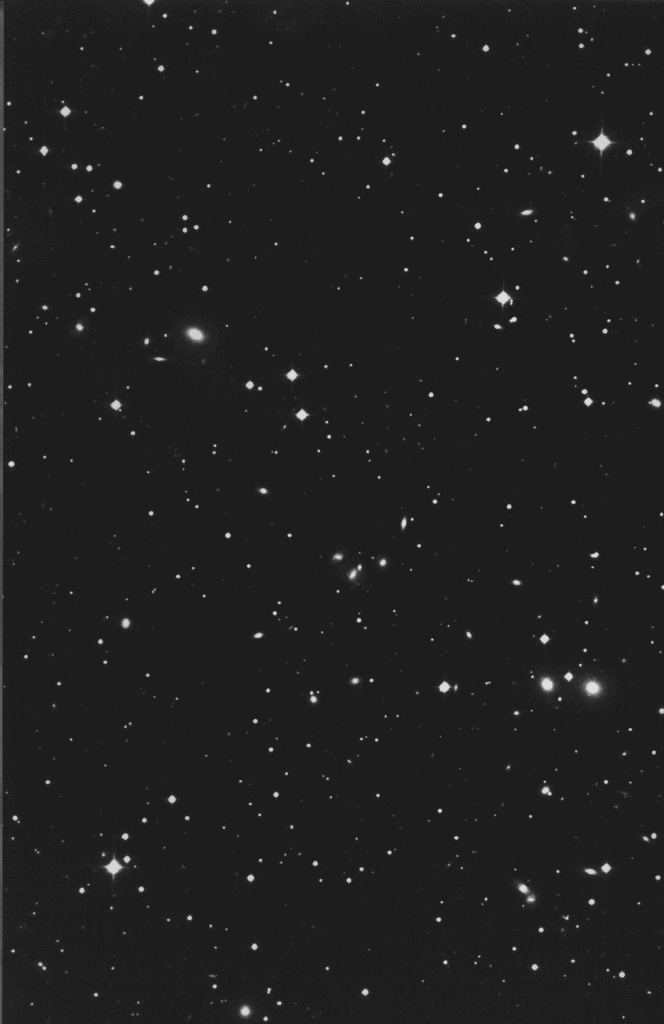

Cluster of galaxies Abell 548

The Rich Cluster of Galaxies Abell 548.

This photo shows the central region of the rich Abell cluster A548 which is seen in the southern constellation of Lepus (The Hare).

It was reproduced from a red-sensitive photographic plate, obtained with the ESO 1-metre Schmidt telescope at the La Silla Observatory on December 9, 1985. The emulsion/filtre combination was IIIa-F + RG630, corresponding to the spectral region from 6300 - 7000 Angstroms. The exposure time was 120 min. In this reproduction, North is up and East to the left, the size of the field is 18 x 24 arcmin.

The distance to this cluster is approximately 200 Mpc or 650 million light-years (assuming a Hubble constant of 60 km/s/Mpc); at this distance, 1 arcmin corresponds to 58 kpc.

Abell 548 cluster contains many hundreds of galaxies; several spiral and giant elliptical galaxies can be seen in the picture. During the ESO Nearby Abell Cluster Survey (ENACS), radial velocities have been measured for about 300 galaxies in this cluster. The radial velocities of individual member galaxies, relative to the average velocity of the cluster, are in some cases as large as 1500 to 2000 km/s. The total mass of the cluster is estimated at about 1.5 10e15 solar masses.

Credit: ESO